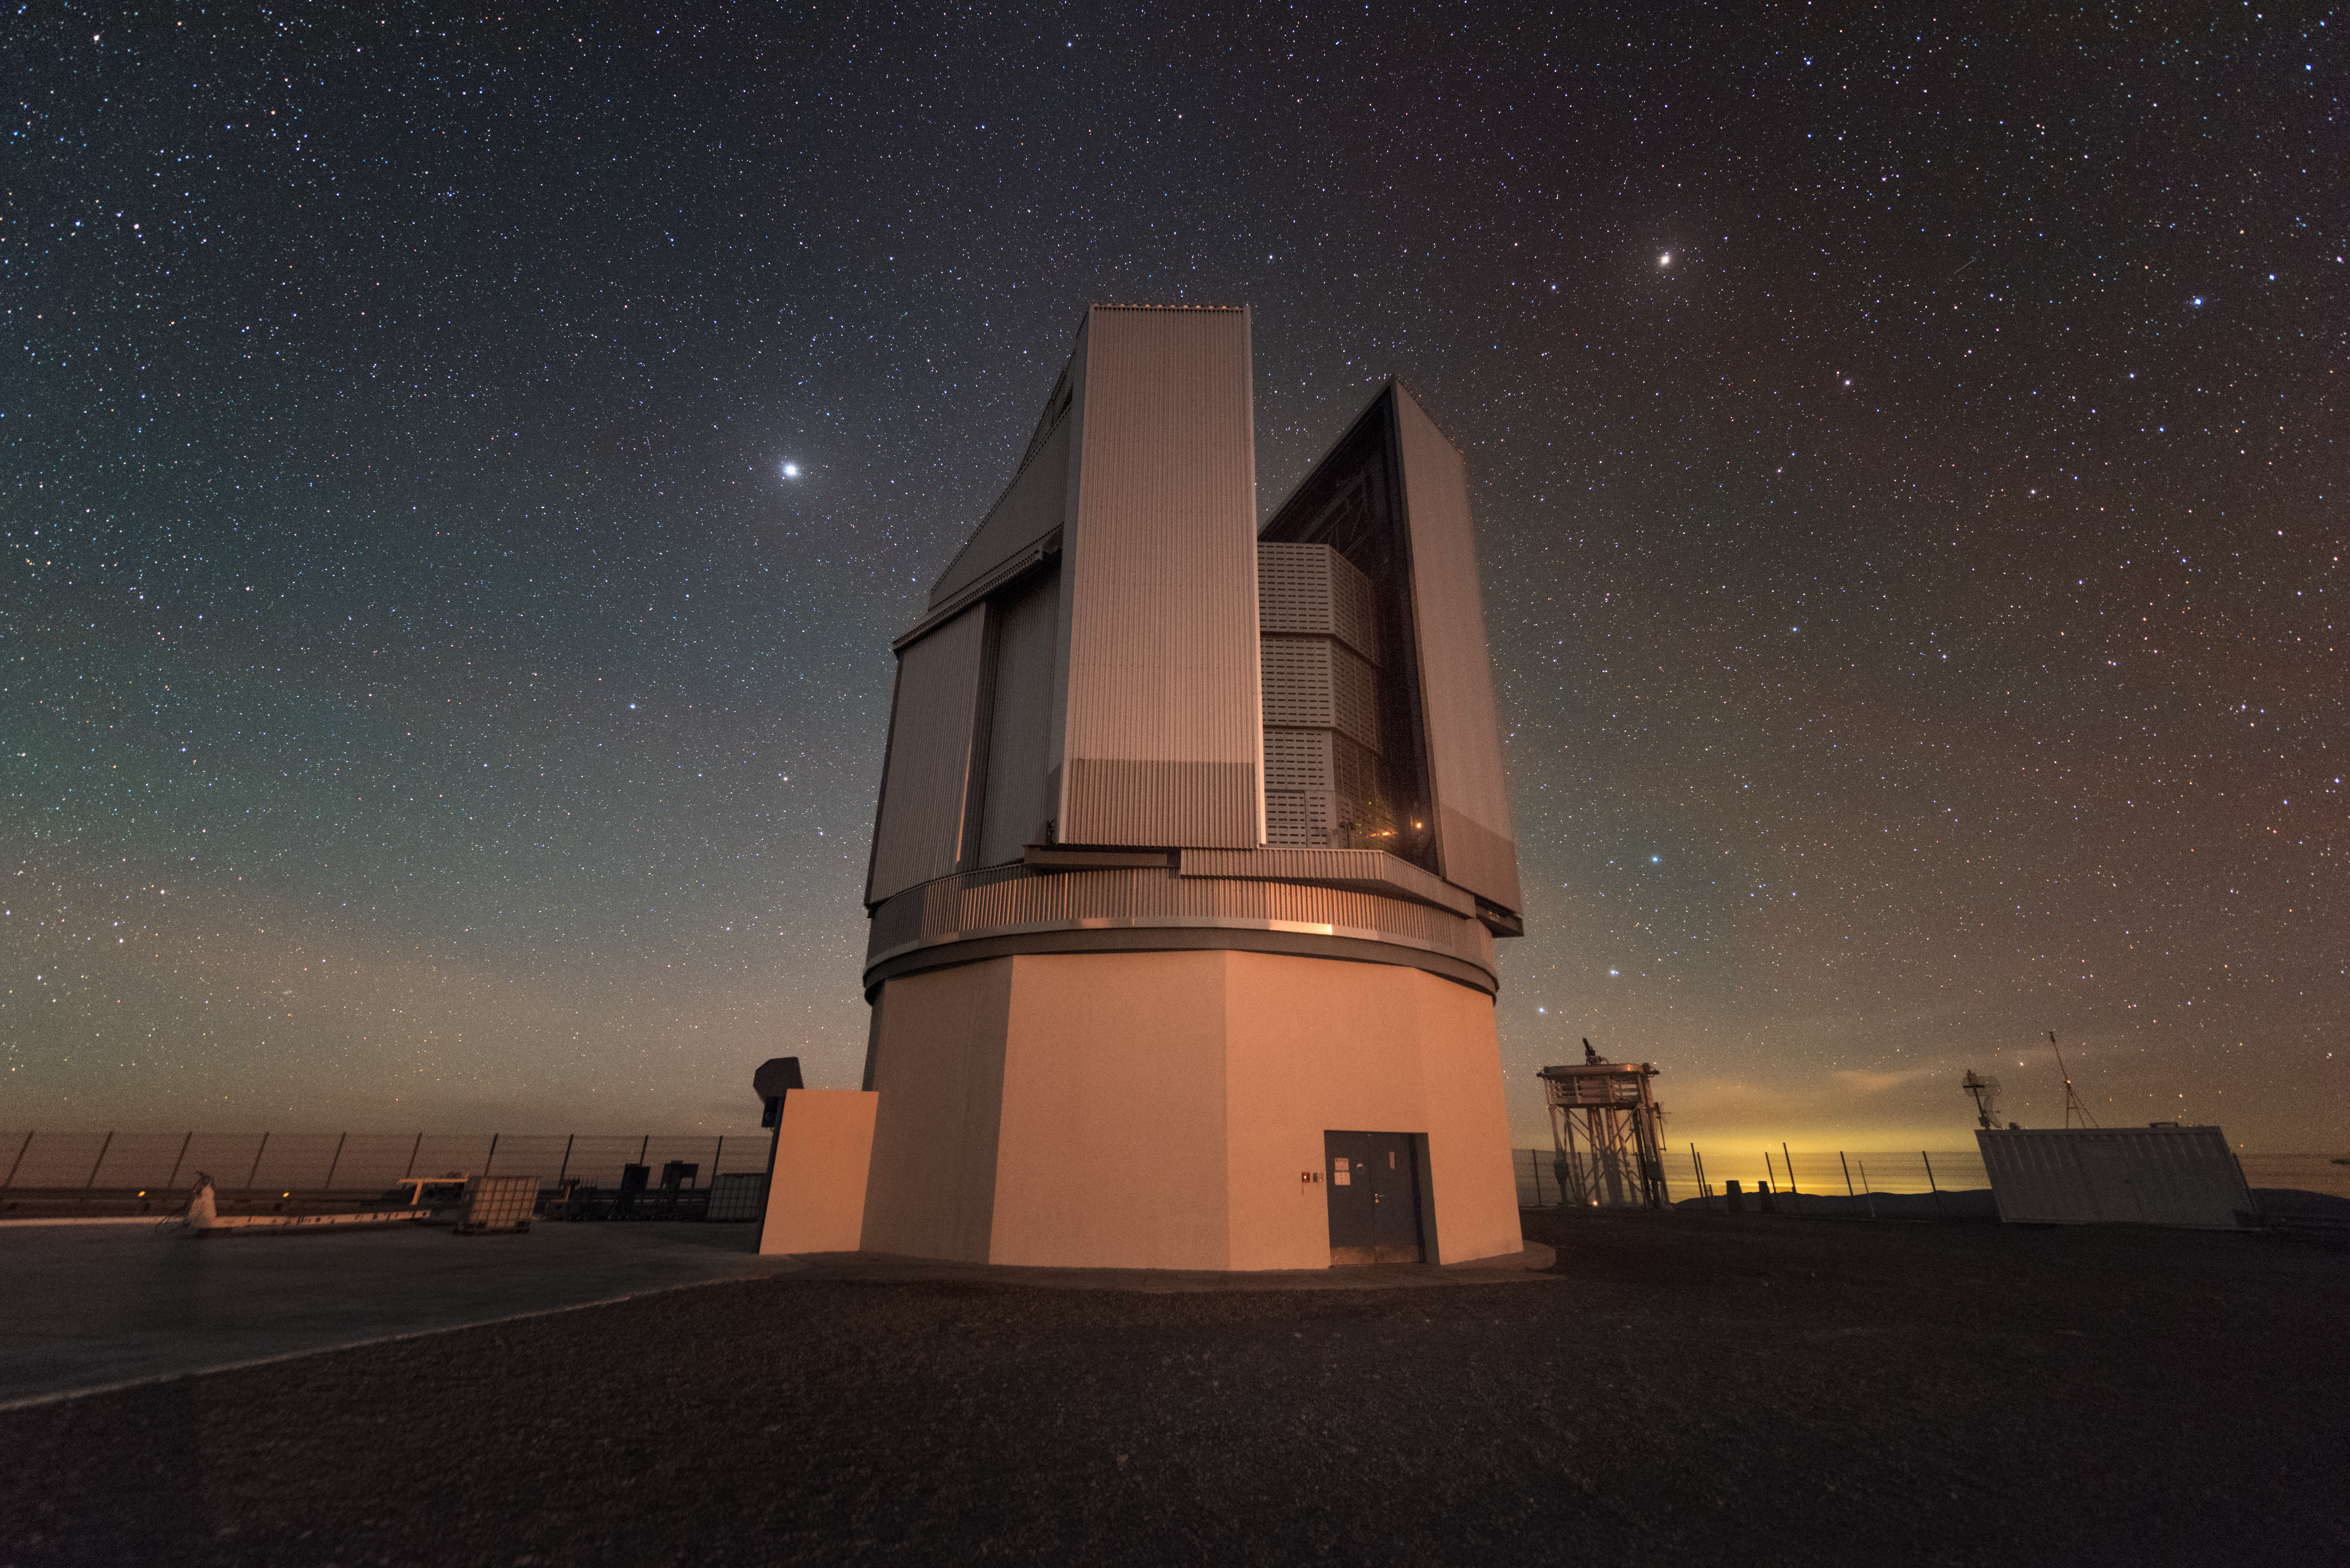

Surveying the skies

Part of ESO's Paranal Observatory, the VLT Survey Telescope (VST) observes the brilliantly clear skies above the Atacama desert of Chile. It is the largest telescope in the world surveying the sky in visible light.

Credit: ESO/Y. Beletsky